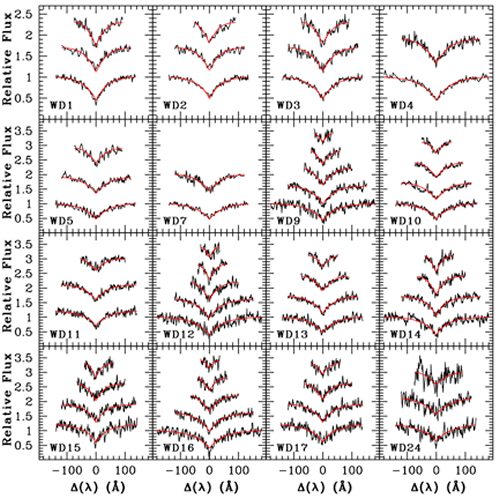

Spectral line profiles of the hydrogen Balmer lines of 16 white dwarfs in the open star cluster NGC 2099

Spectral line profiles of the hydrogen Balmer lines of 16 white dwarfs in the open star cluster NGC 2099 with model fits (in red) courtesy of Pierre Bergeron. The first six objects (WD 1- WD 7) have the highest signal-to-noise ratio and were obtained with Gemini/GMOS-North. The remaining stars (Keck objects) have lower signal-to-noise but have bluer spectral coverage (hence the fitting of the higher order Balmer lines).

Credit: International Gemini Observatory/NOIRLab/NSF/AURA